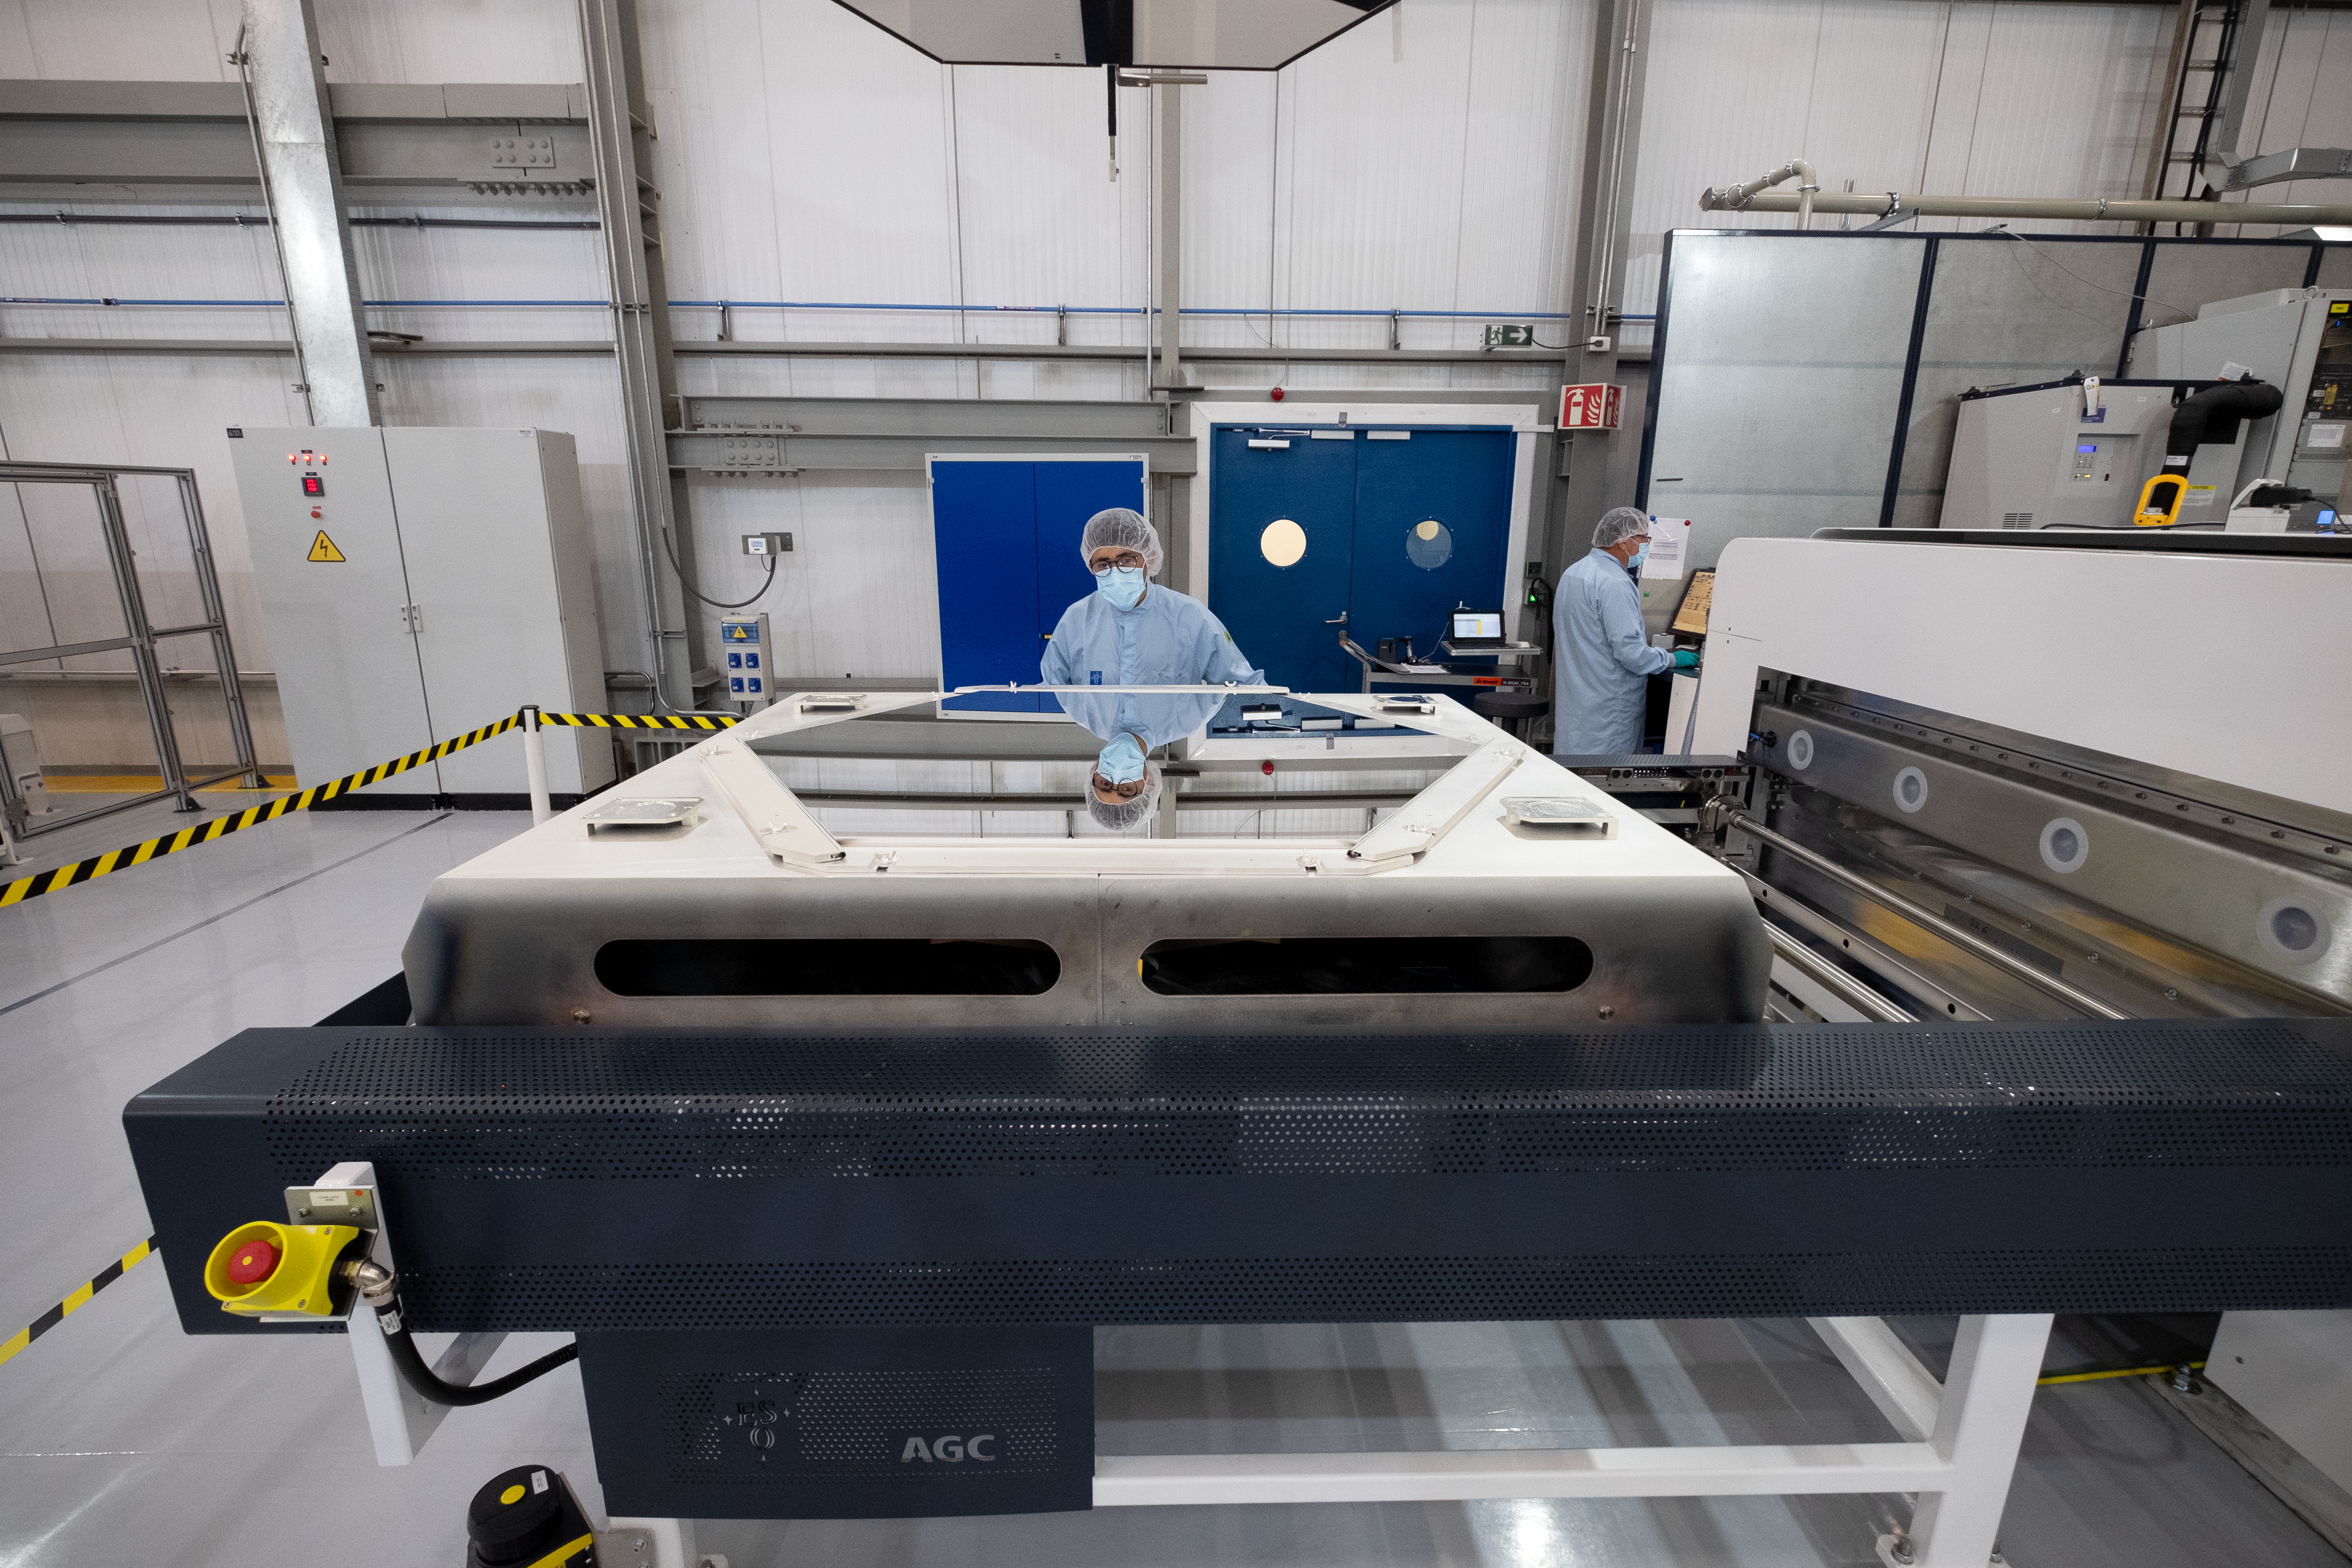

A reflection on an M1 mirror segment

Two ESO engineers at Paranal Observatory, Chile, including Optical Coating Engineer Ricardo Parra at the centre, check over a newly coated mirror segment of the Extremely Large Telescope (ELT), demonstrating just how reflective it is. Engineers are able to get this incredible reflectivity using 1.7g of silver spread across the segment’s surface. The process of integrating electricals into and coating these segments takes a lengthy 6-7 hours (even applying the coating itself takes up to 2 hours), and they are then checked thoroughly before being returned to storage.

Credit: ESO/F. Carrasco (CHEPOX)